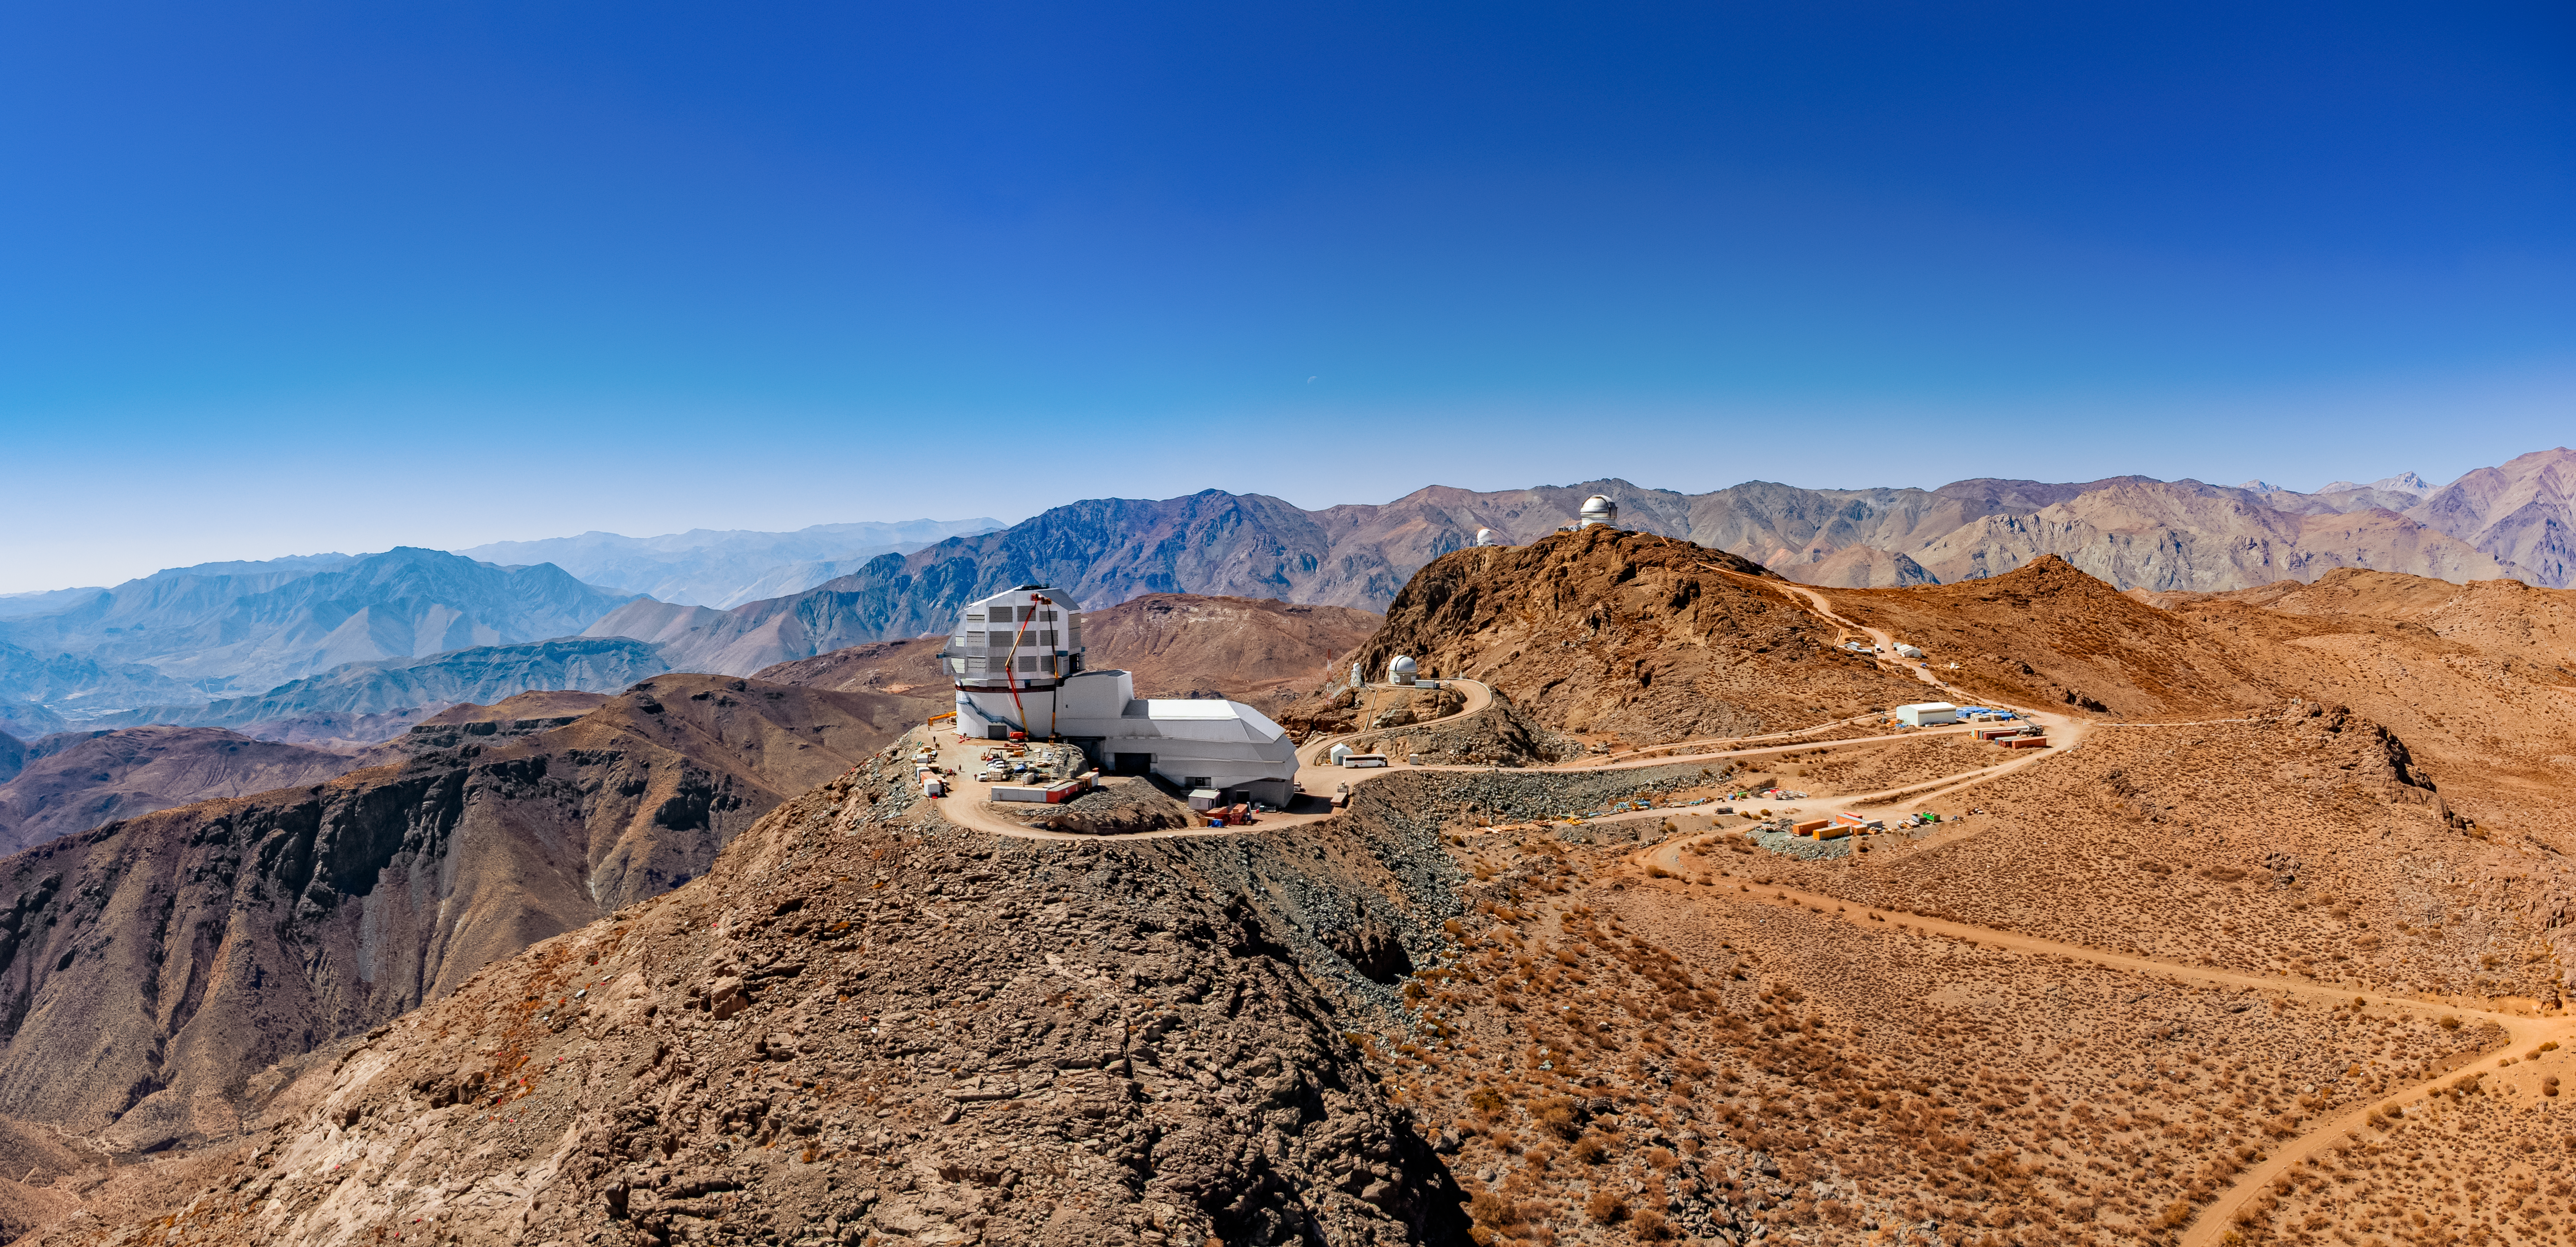

Rubin Observatory on Cerro Pachón

An aerial view of the Vera C. Rubin Observatory on Cerro Pachón in Chile.

Credit: NOIRLab/NSF/AURA/T. Matsopoulos